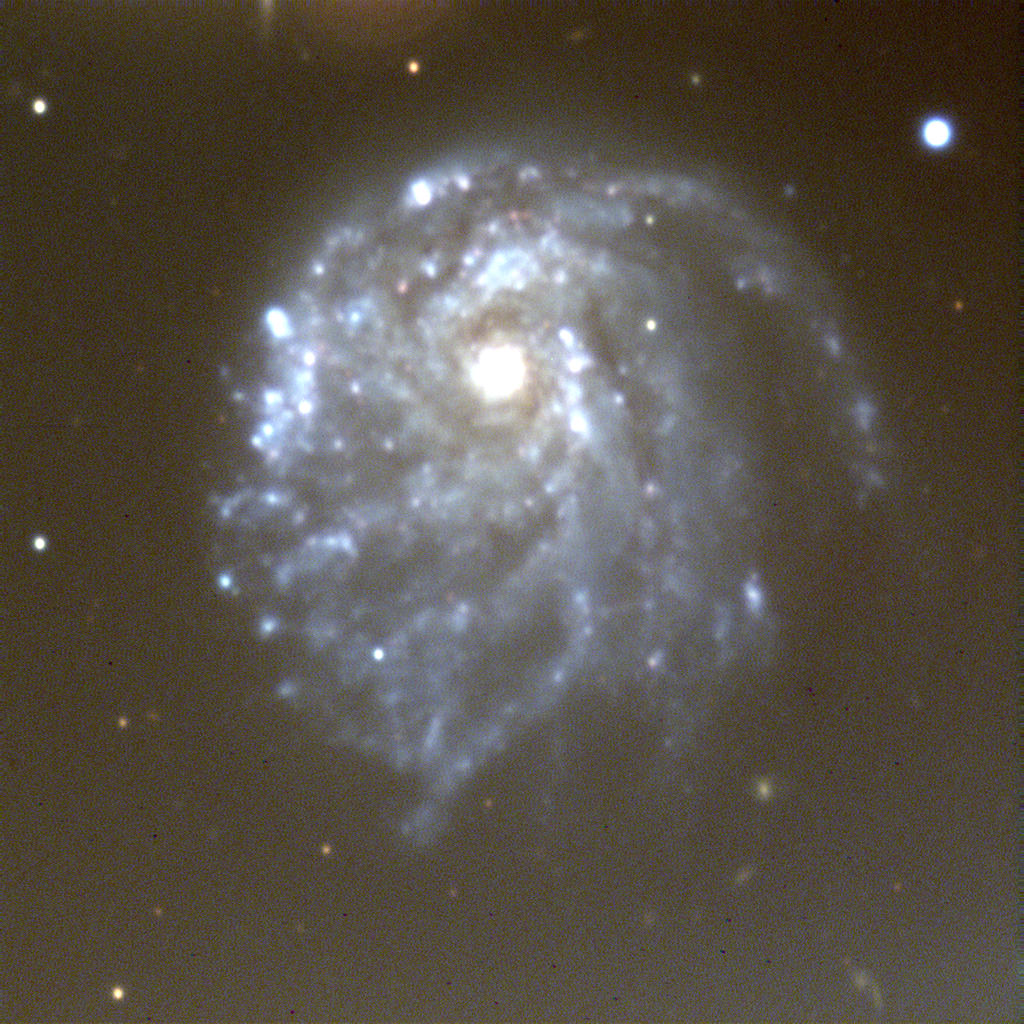

Spiral galaxy NGC 2276

his is a combination of several exposures taken on the night of October 11th 1994 (UT of observation 12/10/94:10:43 to 11:00) with the 1k detector. Images were taken through three different filters approximating red (three exposures for a total of six minutes), blue (two, total 140 seconds) and green (two, total three minutes). The individual colors were aligned and combined in the computer to create this (approximately) true color picture. This photograph shows a region 200 arc seconds square. The two different images simply represent different conversions to color: one may look better than the other on your viewer. Unfortunately, this image has a "seeing" measurement (average FWHM of several stars) of over 1.4 arc seconds. About this object NGC2276 (Arp 25) is an unusual nearby spiral galaxy of type Sc, possibly transitioning to a central bar. NGC2276 is actually paired with the elliptical galaxy NGC2300 (not shown here). Although there is no evidence of strong interaction, the proximity of NGC2300 may account for the asymmetric appearance of NGC2276. Elliptical-spiral pairs are rare in the Universe, as most theories of galaxy formation predict that environment determines type, so that two galaxies forming close together, and presumably in very similar environments, should have similar types. NGC2276 is somewhat over 100 million light-years away in the direction of the (rather extended) constellation Camelopardalis. Location: 07 10.5 +85 51 (1950.0)

Credit: WIYN/NOIRLab/NSF